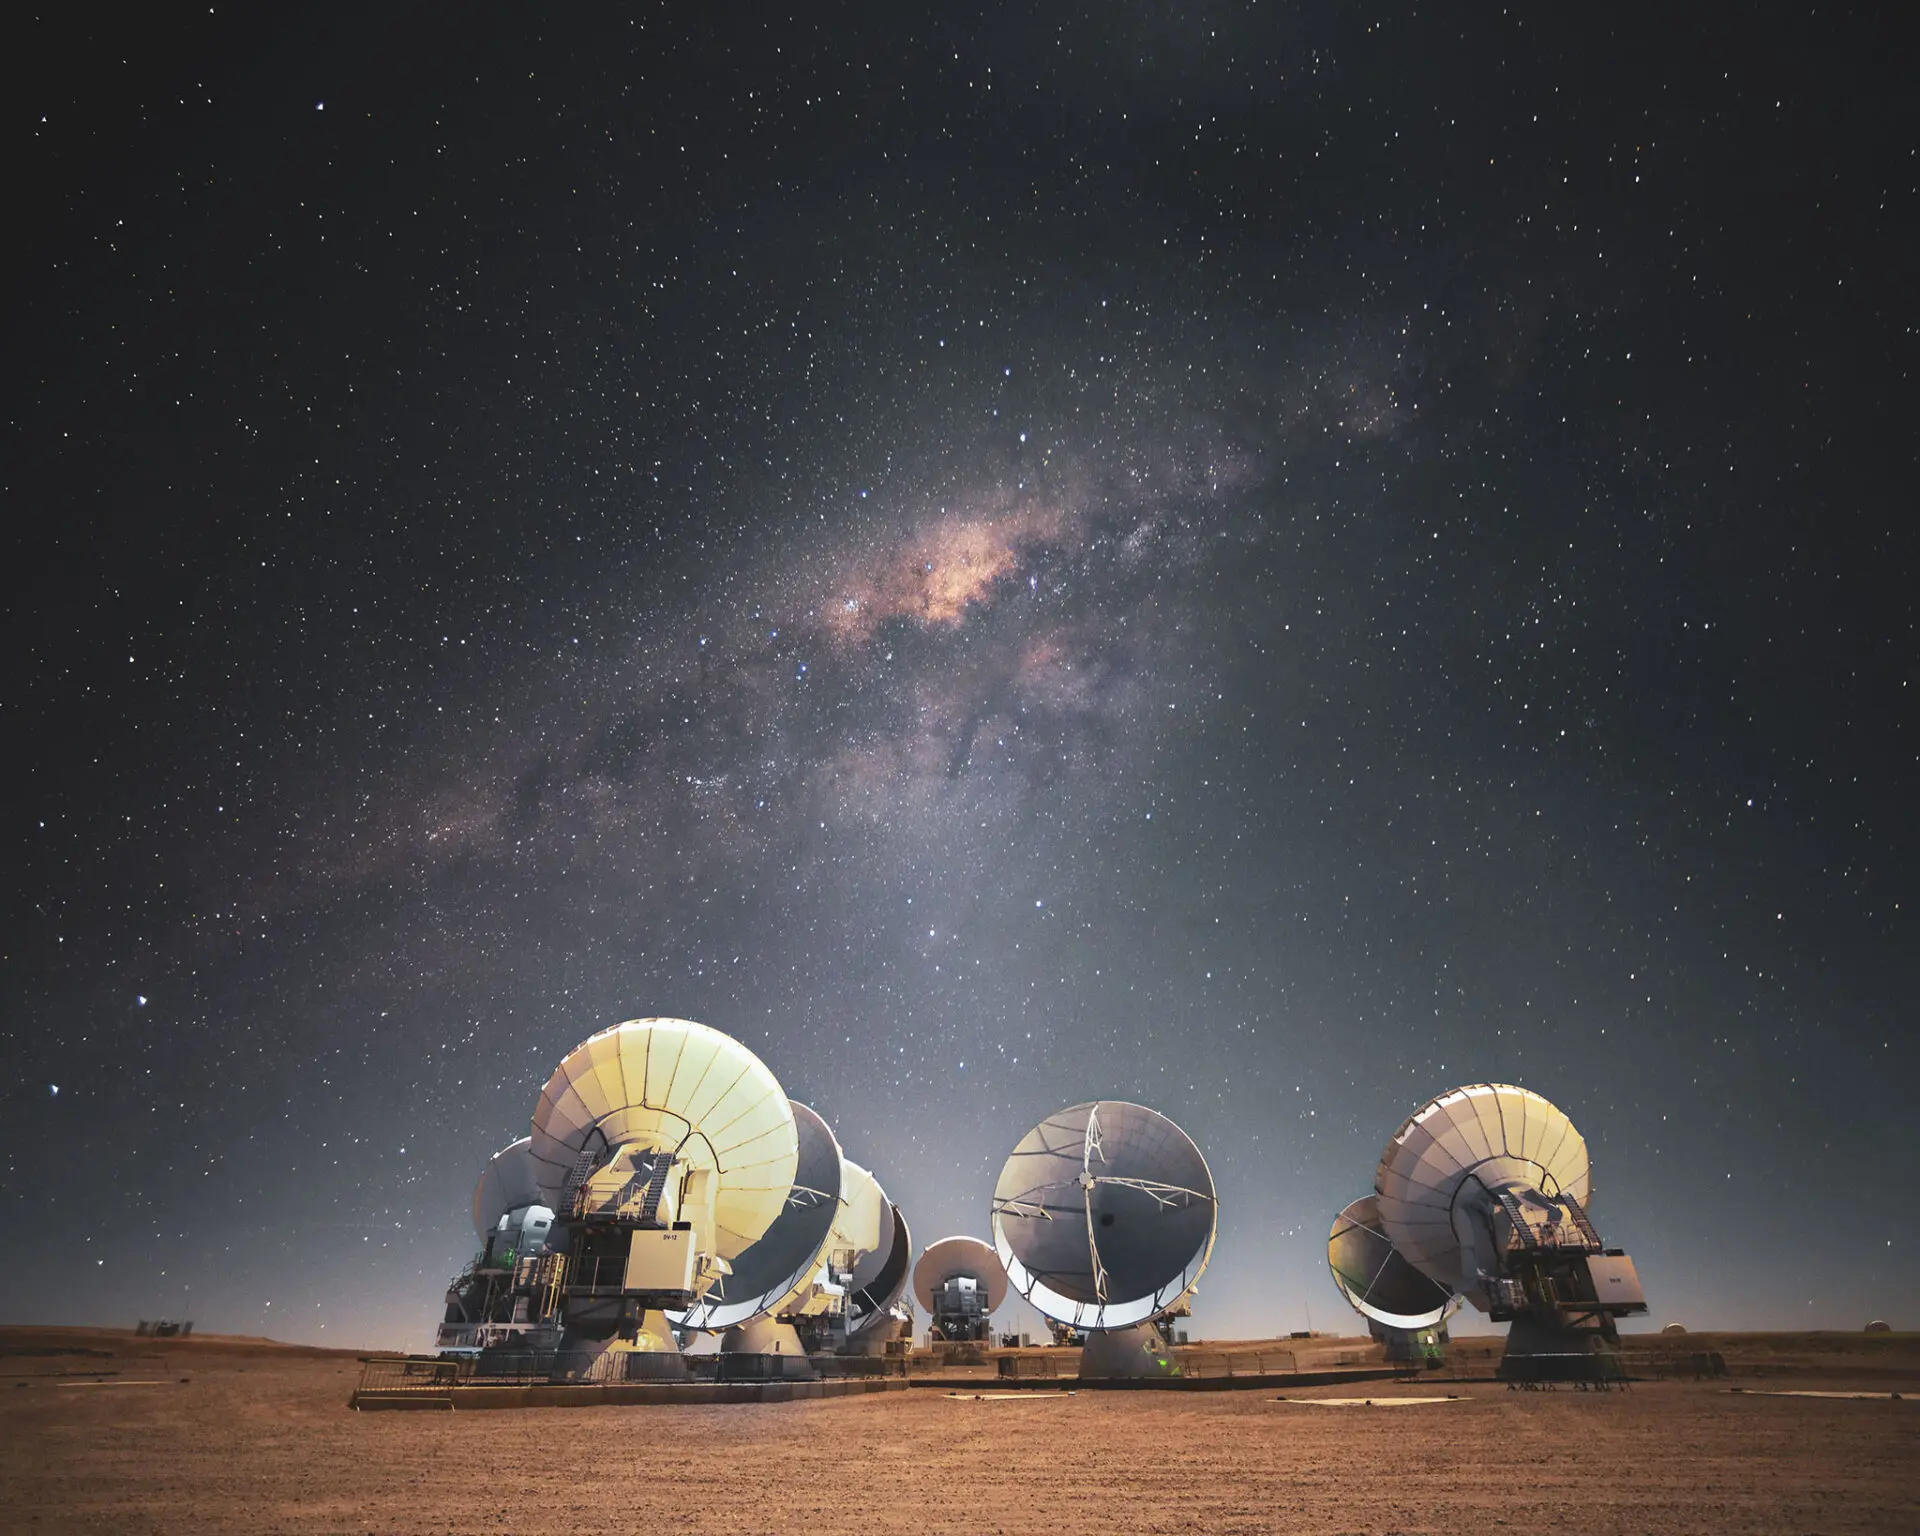

AOS at night

ALMA antennas under the Moon light with the Milky Way in the background at the Chajnantor Plateau.

Credit: Sergio Otarola -ALMA(ESO/NAOJ/NRAO)